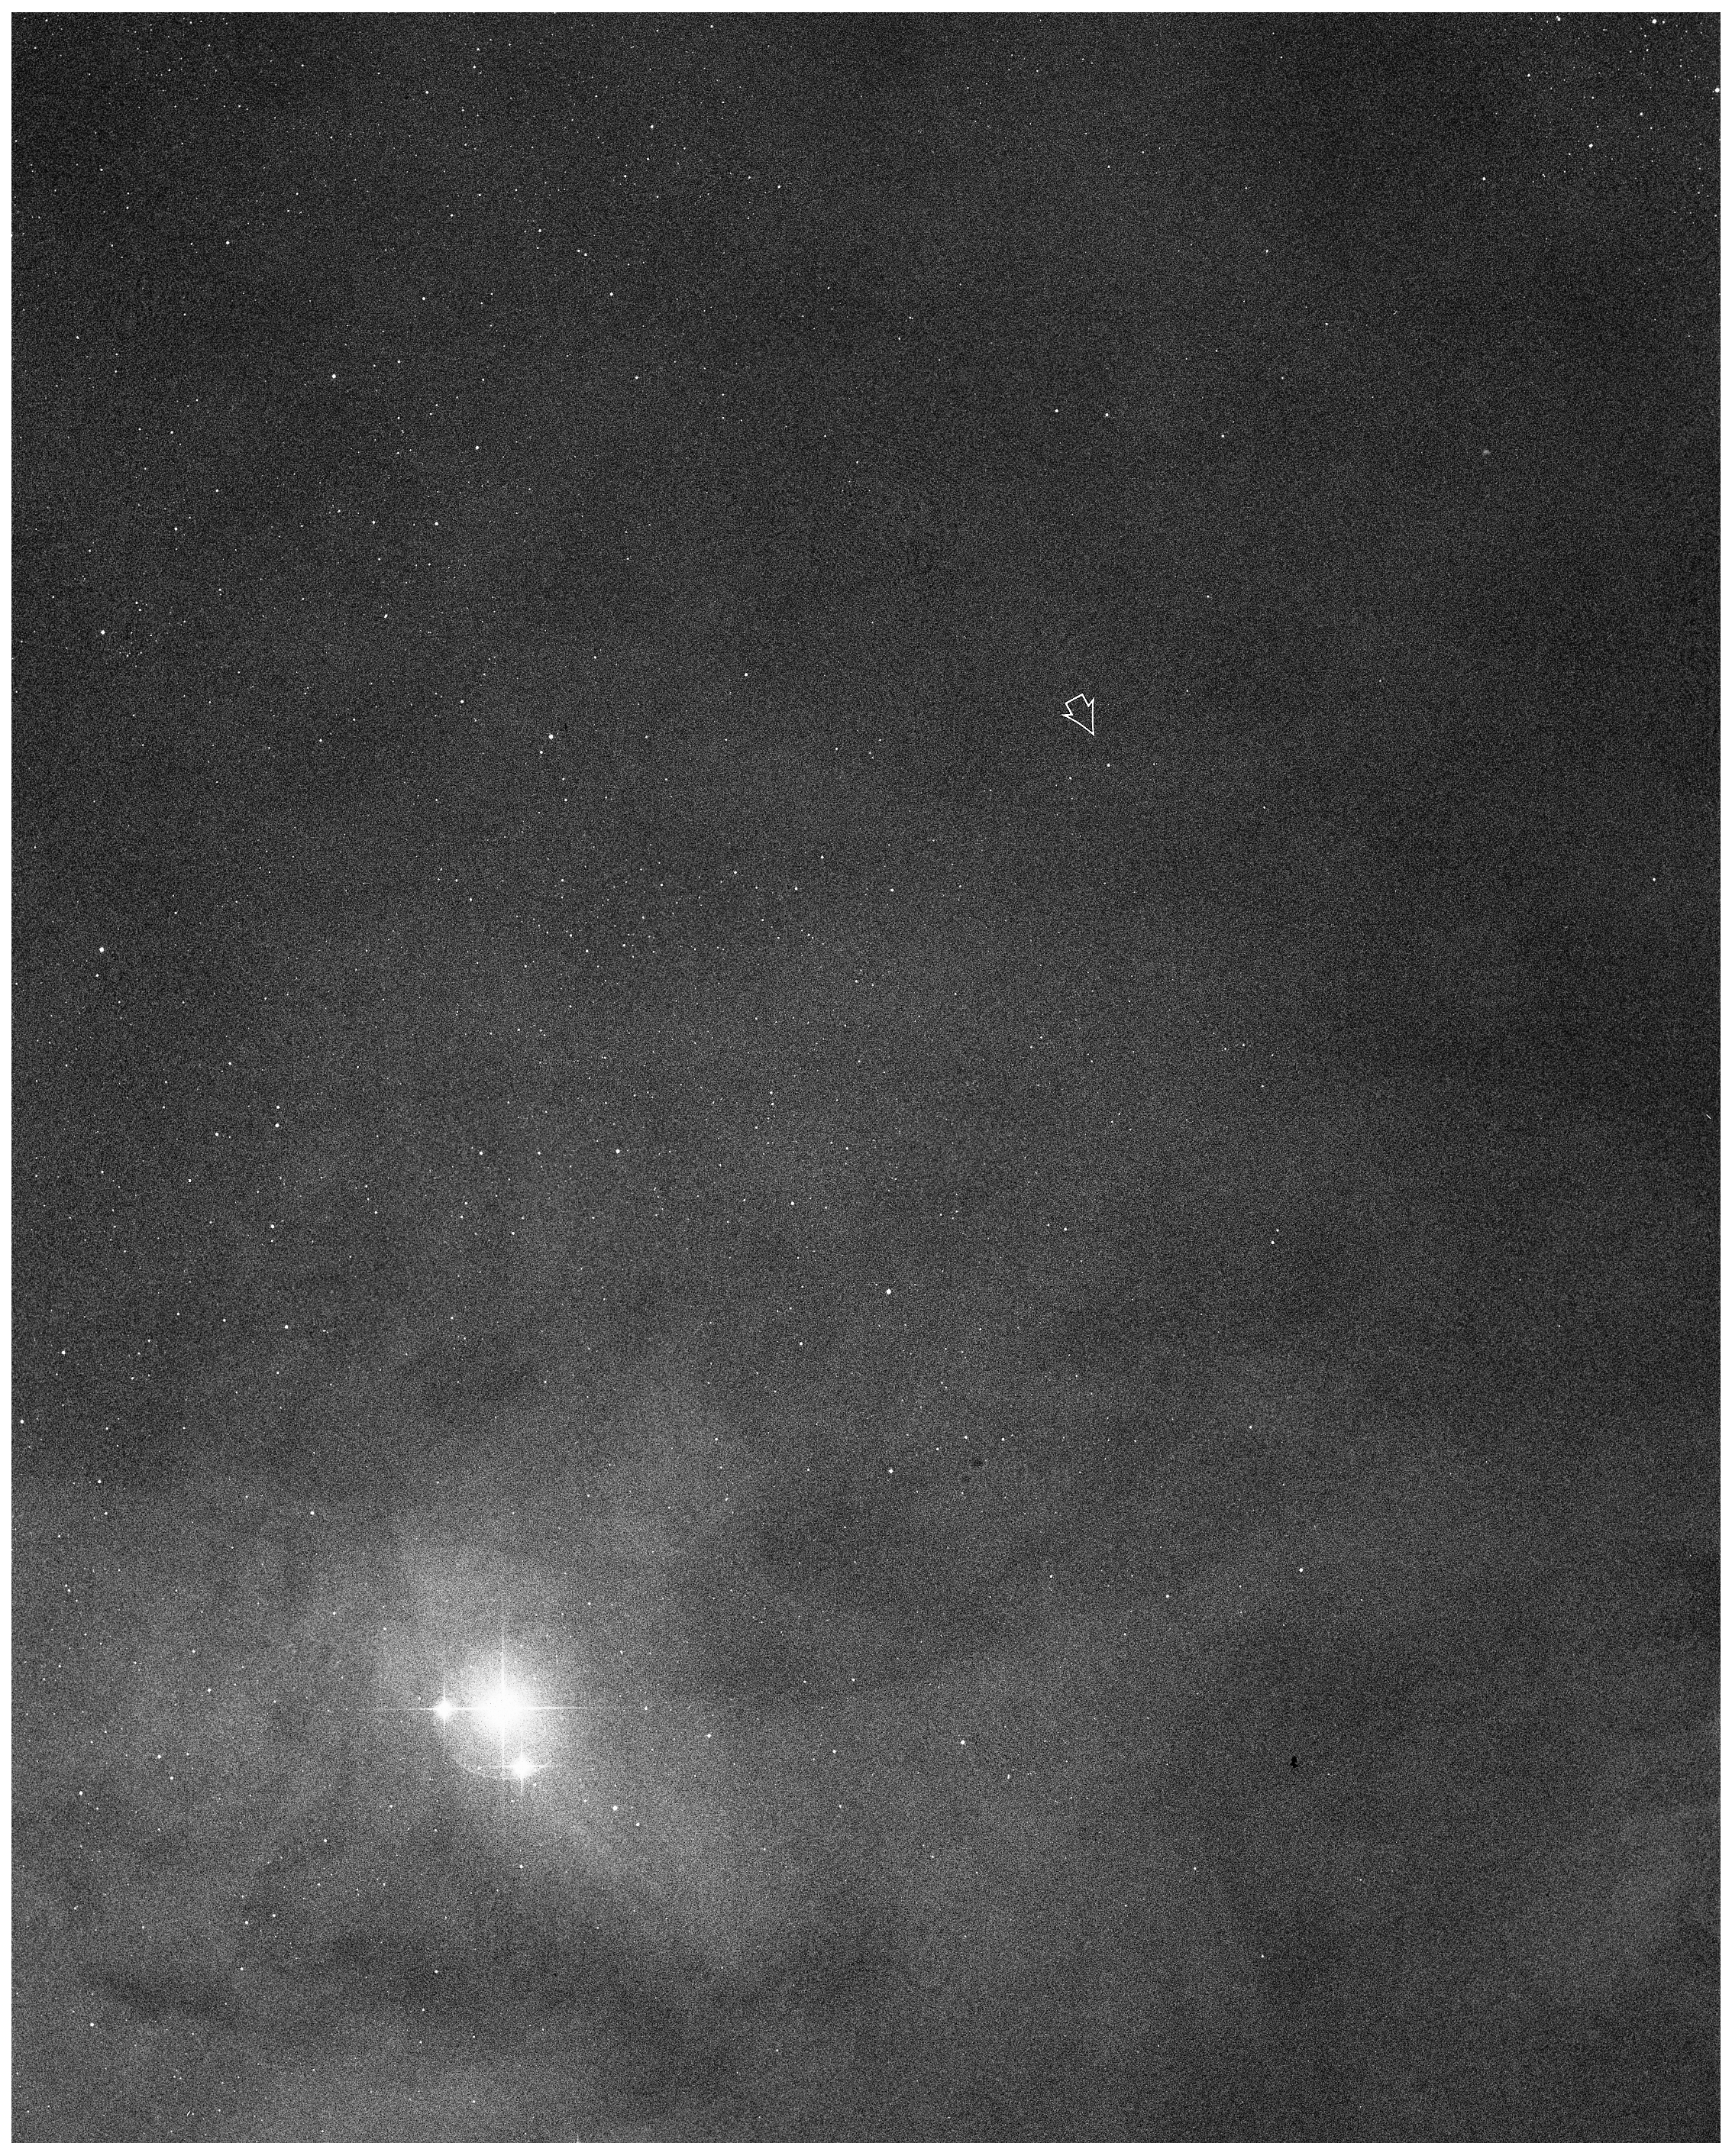

Minor planet (4015) / comet Wilson–Harrington

Wide-field image around the Minor Planet (4015) / Comet Wilson–Harrington.

Credit: ESO